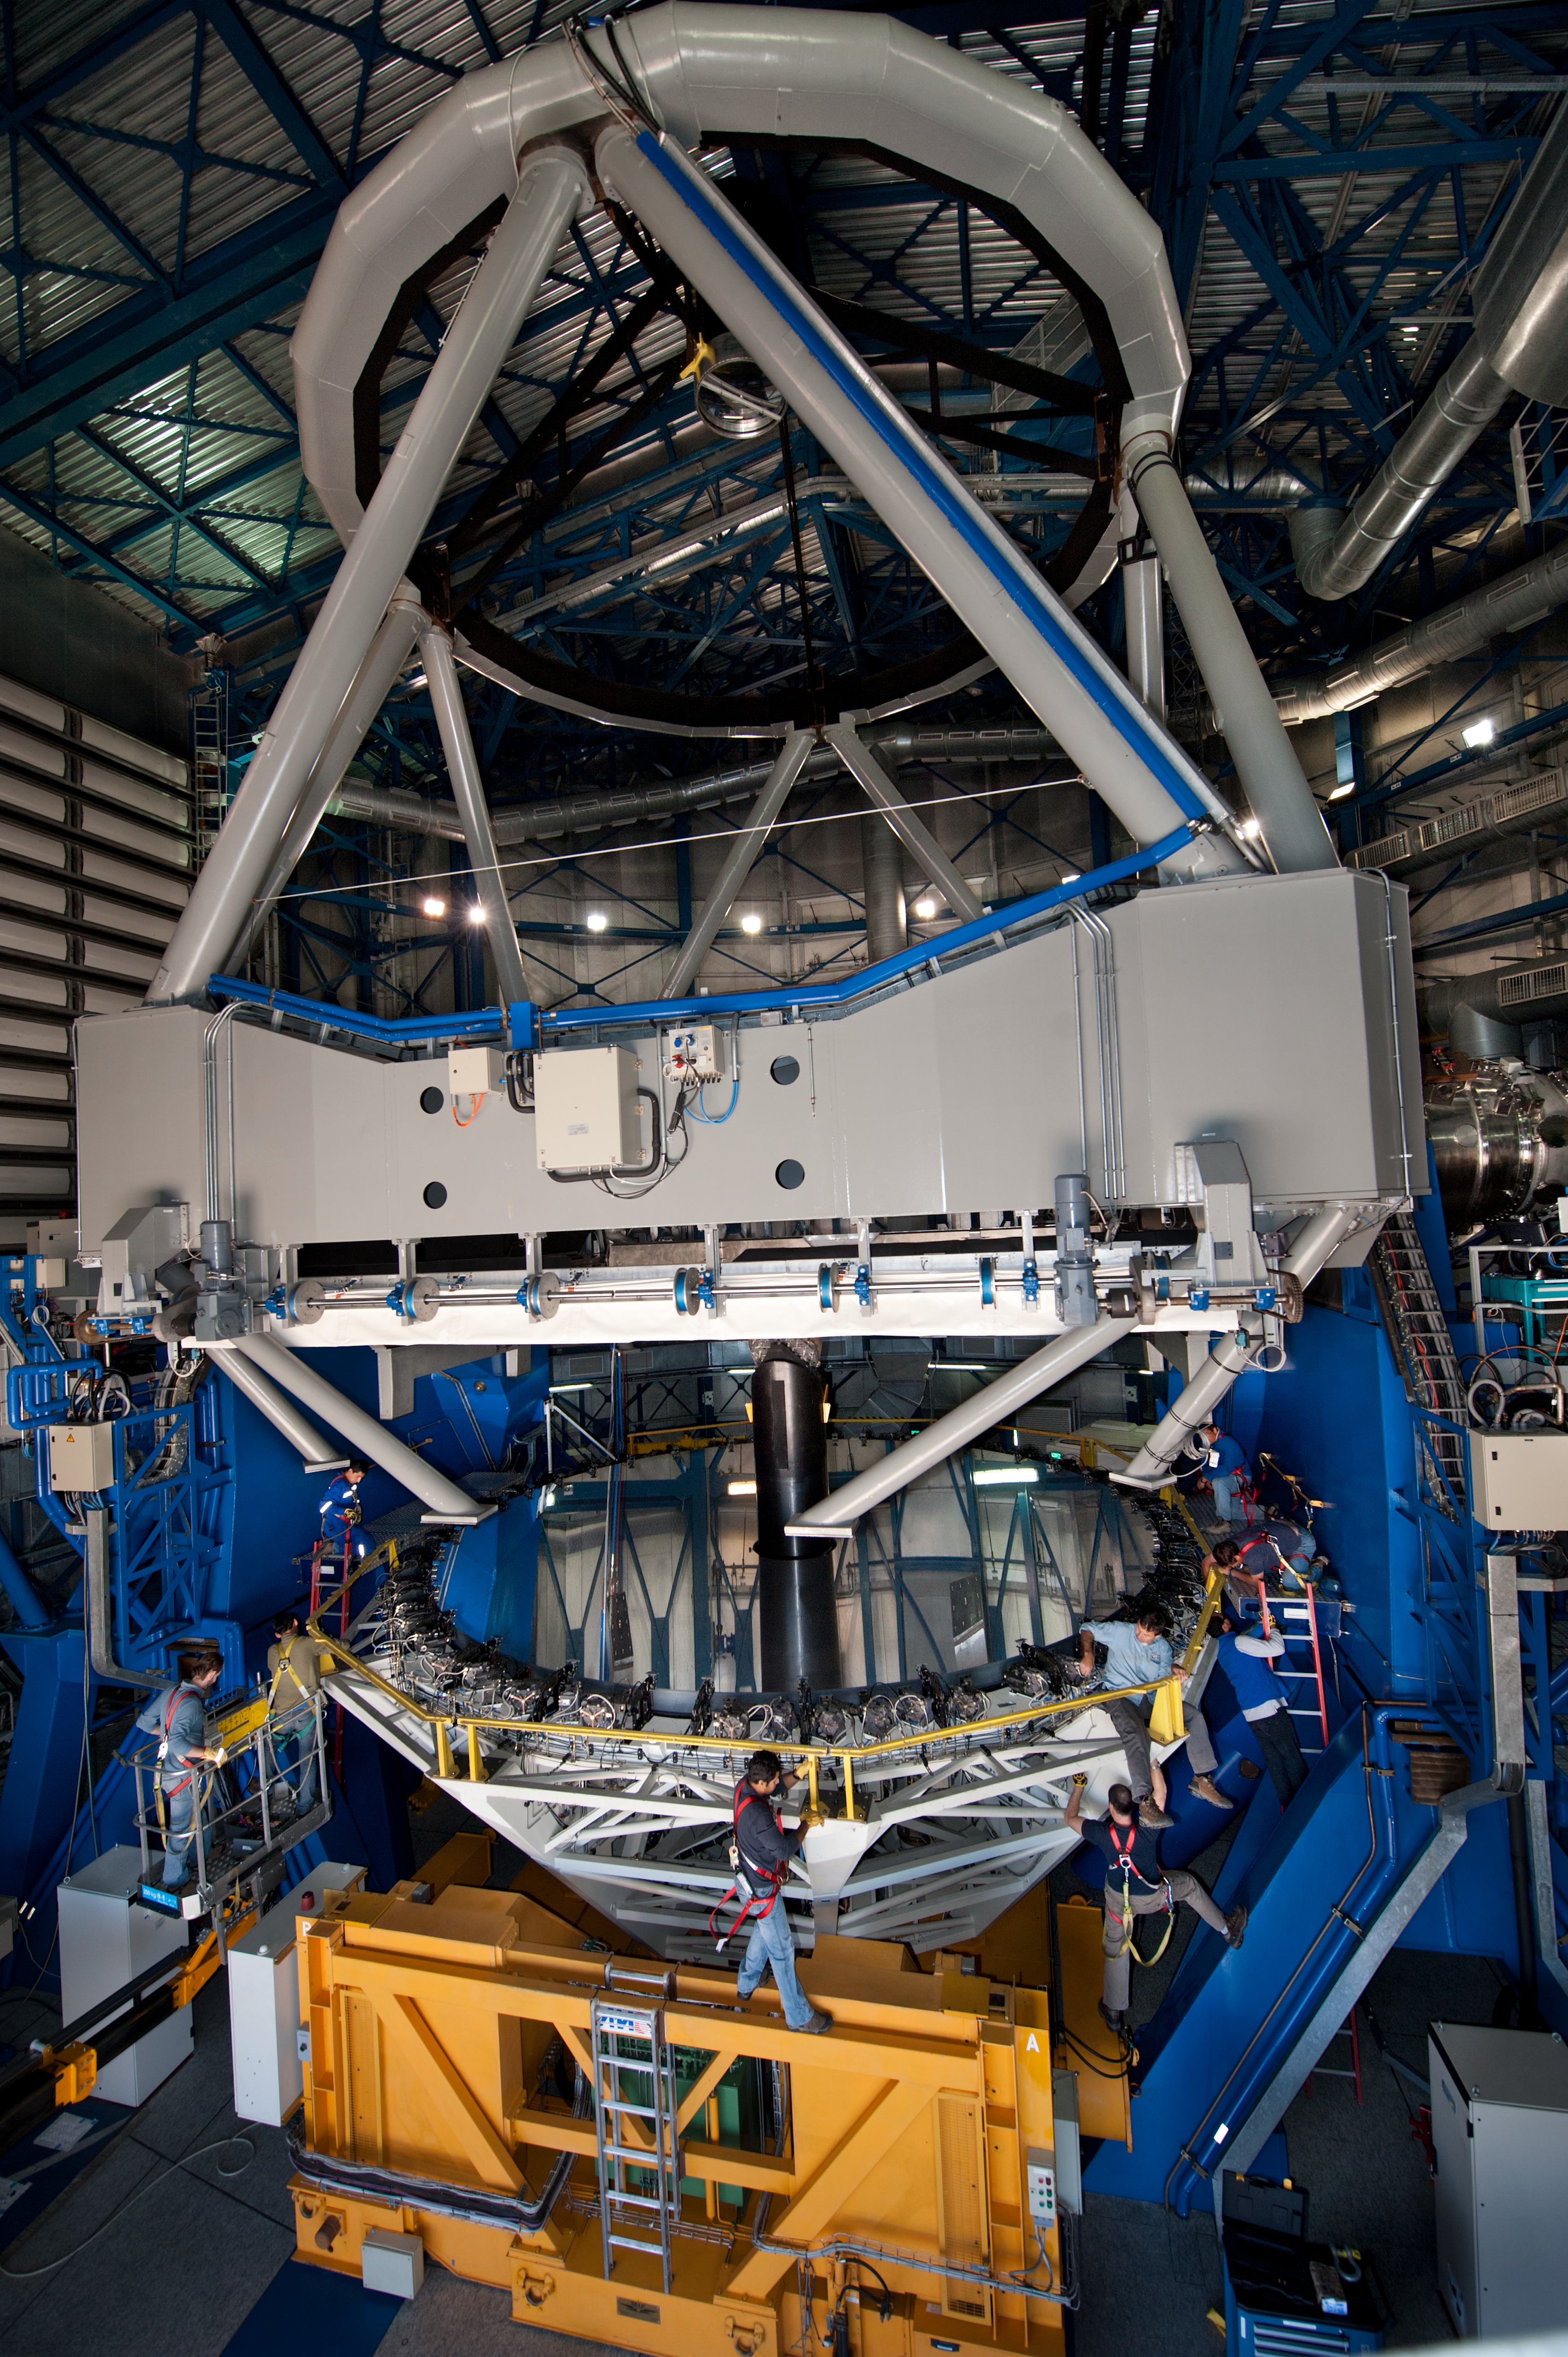

Removing the primary mirror of UT4

Removing the cell/primary mirror on UT4 (Yepun), for recoating.

Credit: ESO/Max Alexander